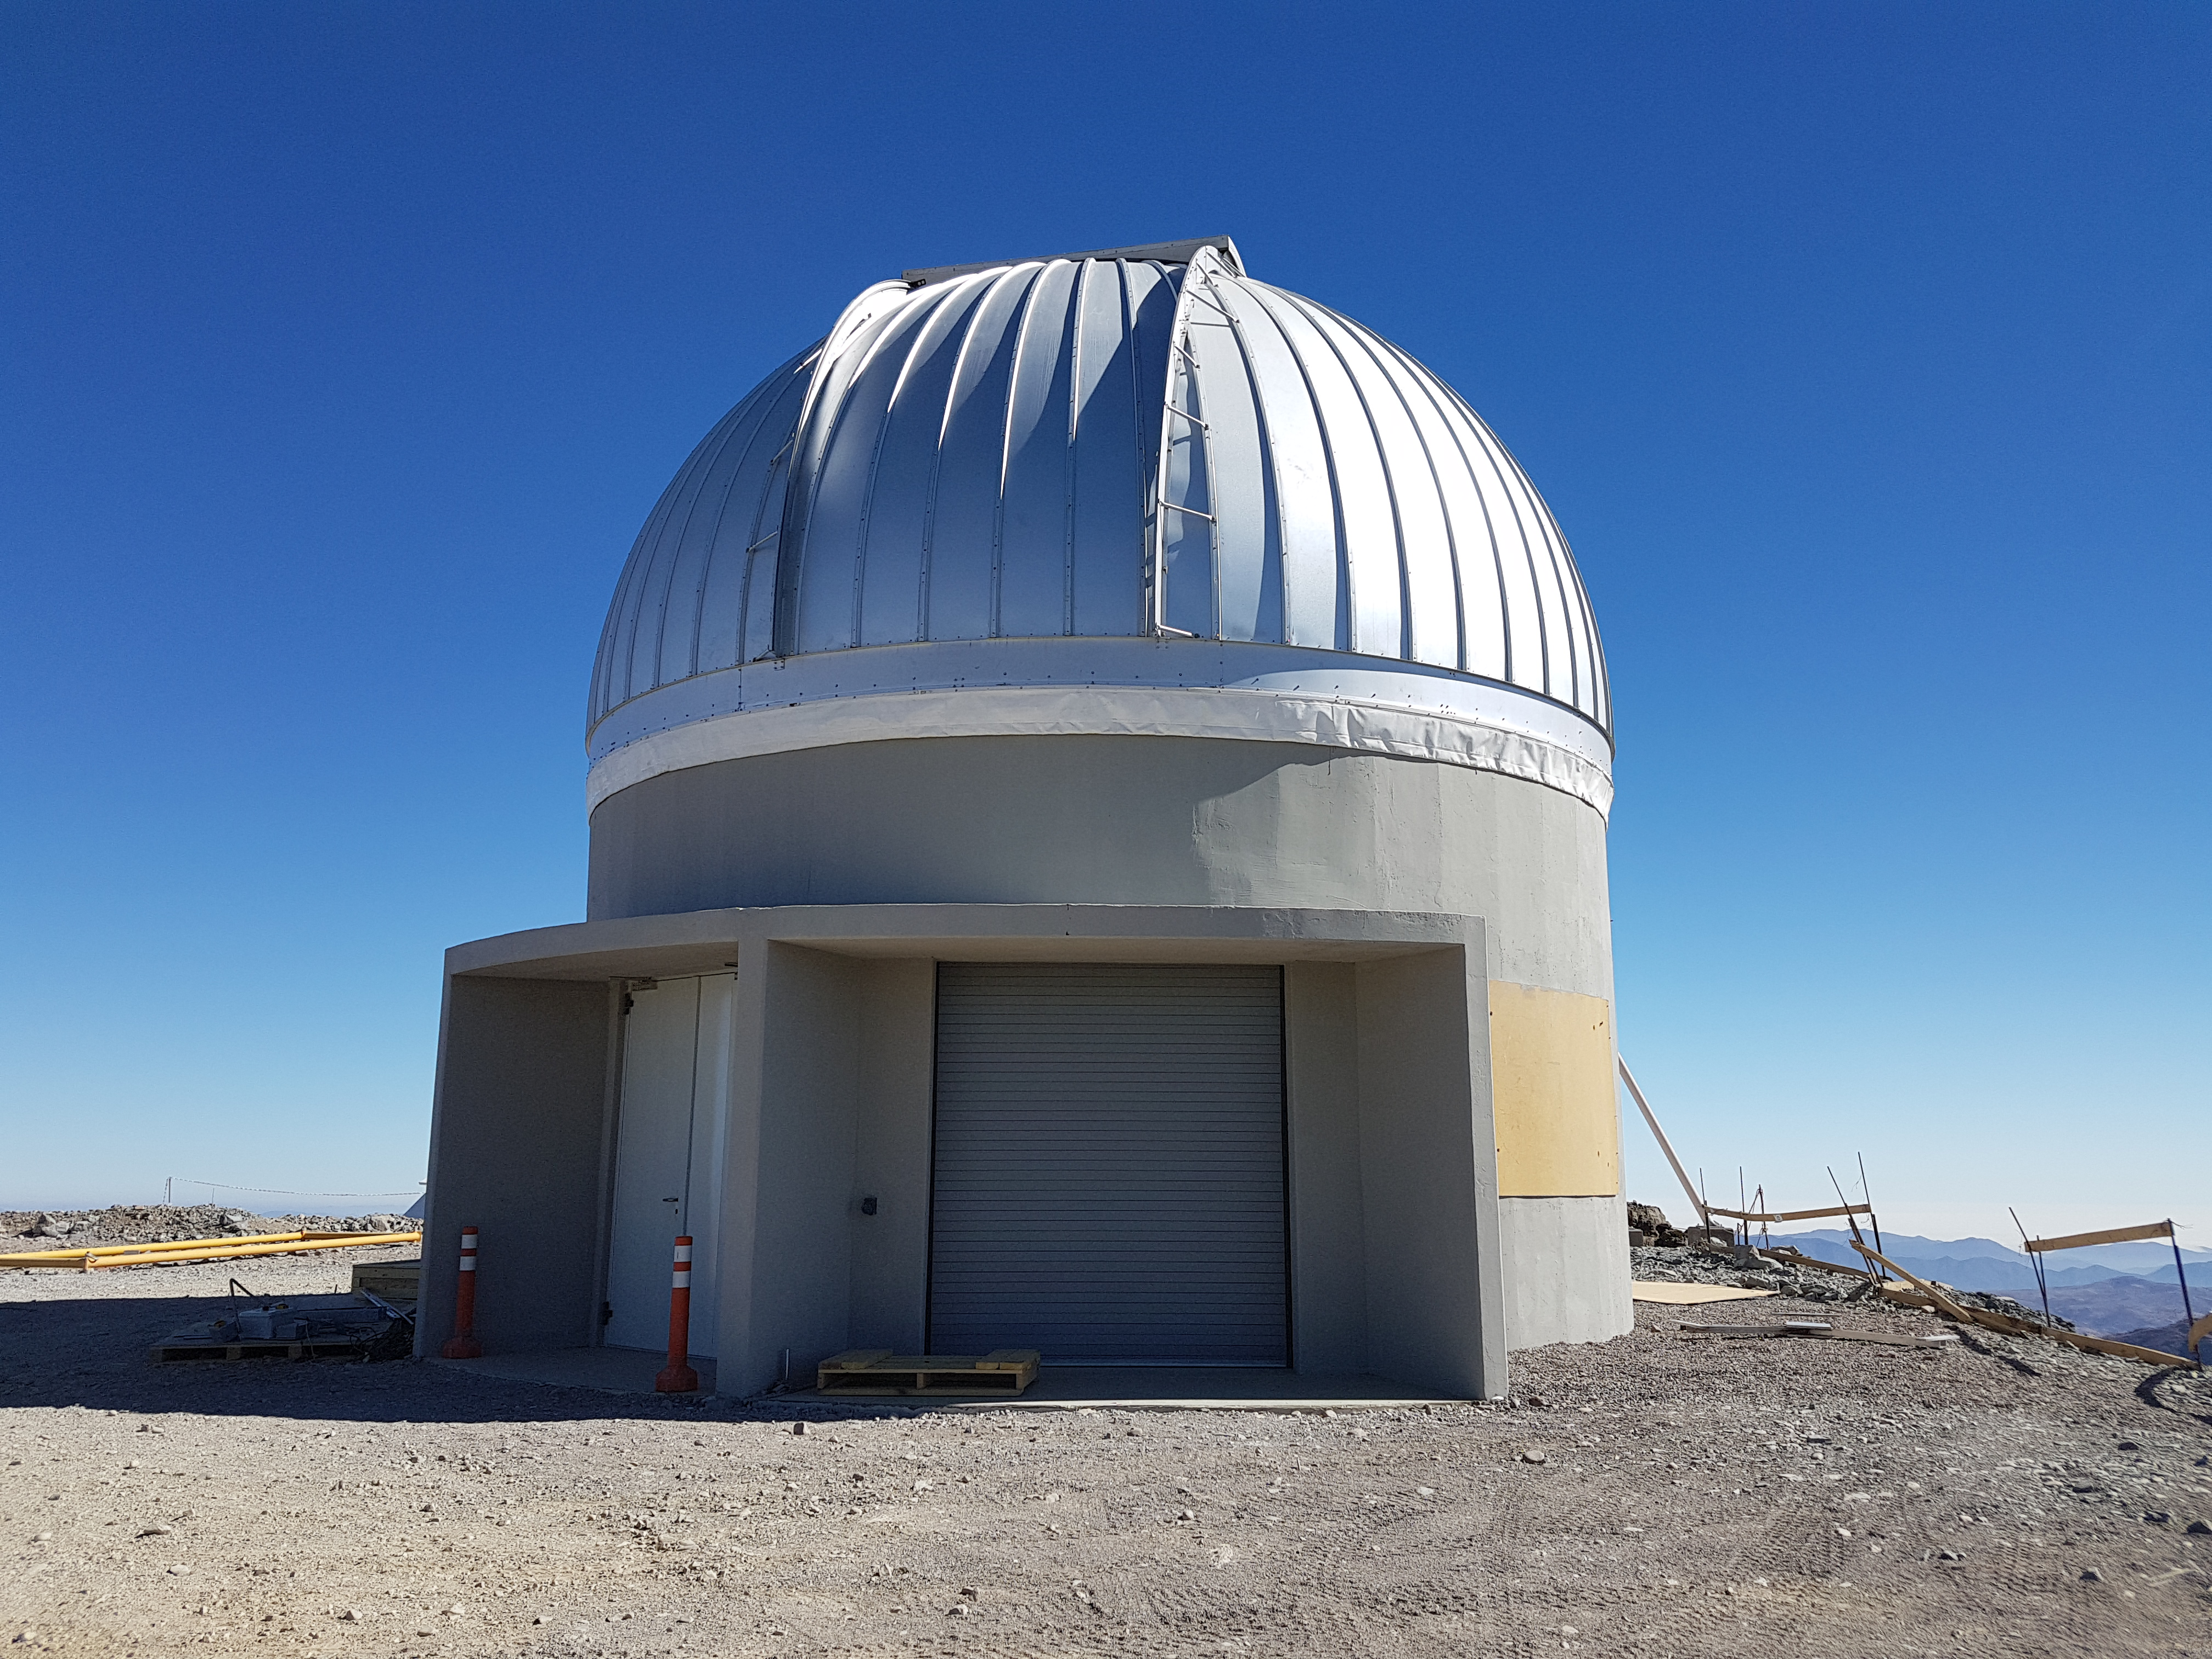

Weeky Construction Photos

View of the exterior of the Auxiliary Telescope enclosure on nearby calibration hill.

Credit: Rubin Observatory/NSF/AURA